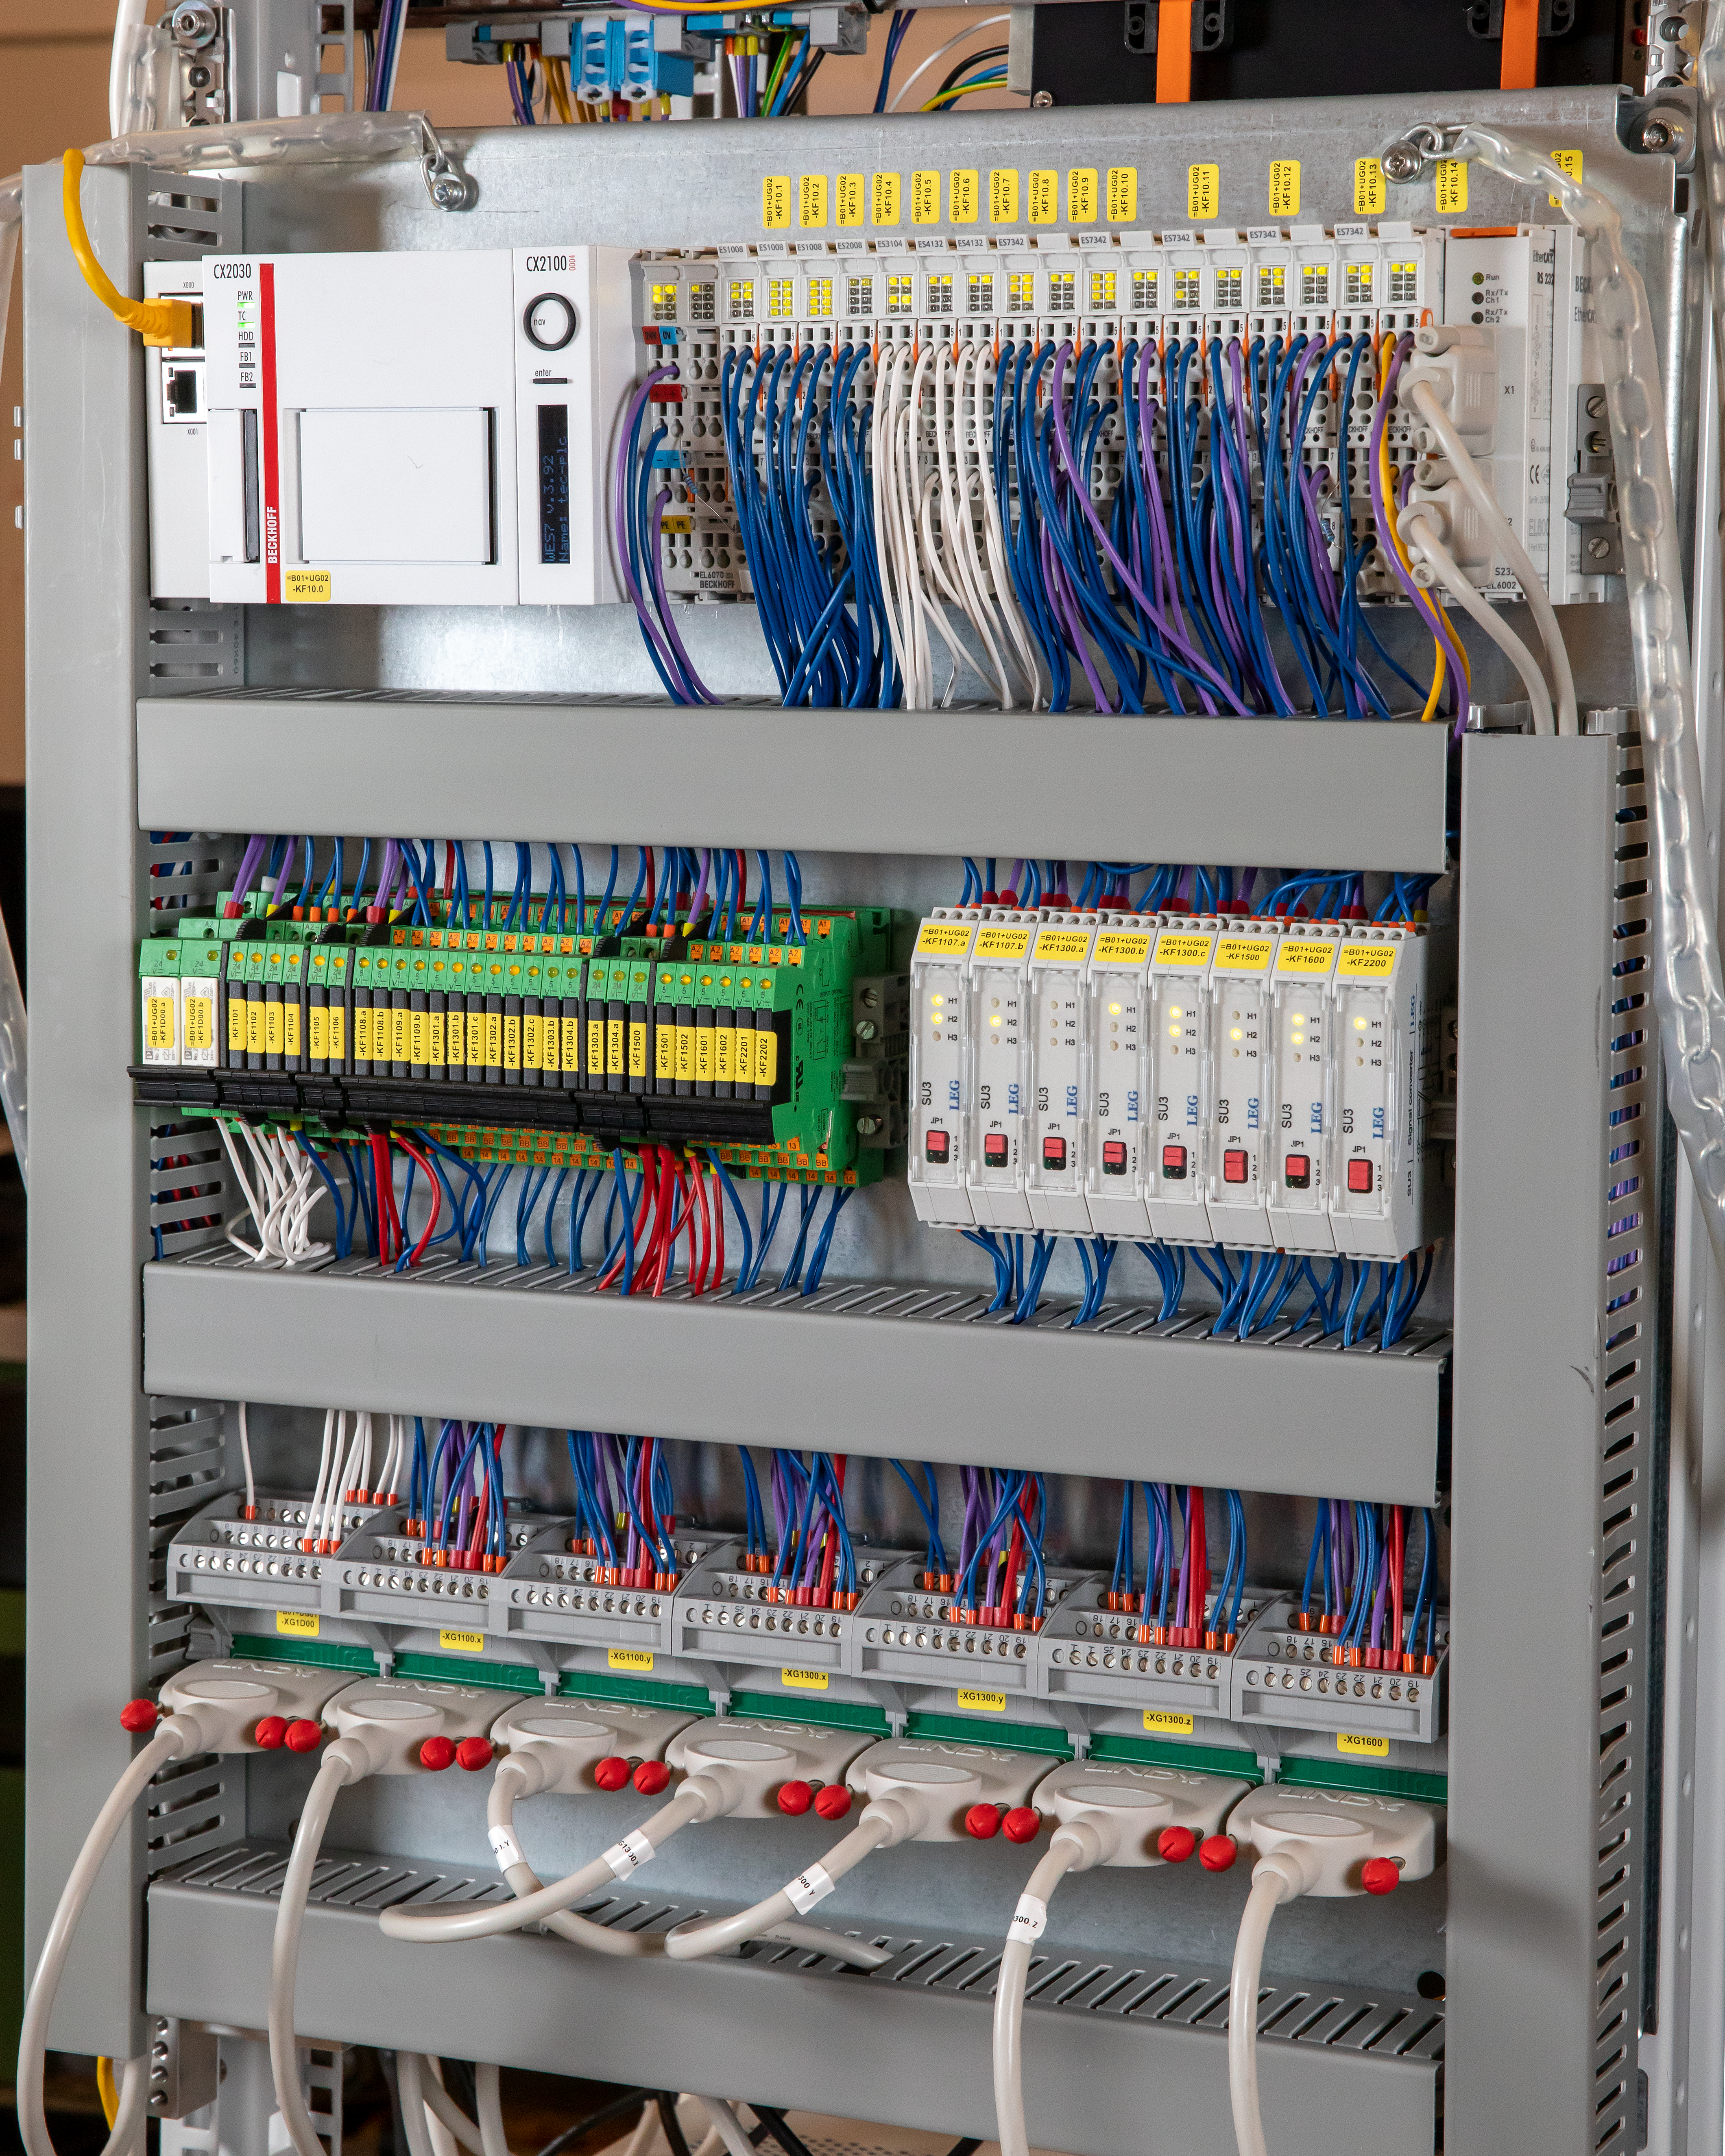

MELT control modules

A number of control modules for the Miniscule Extremely Large Telescope (MELT) controlling several telescope features including motors, light sources, and M5 switches.

Credit: ESO